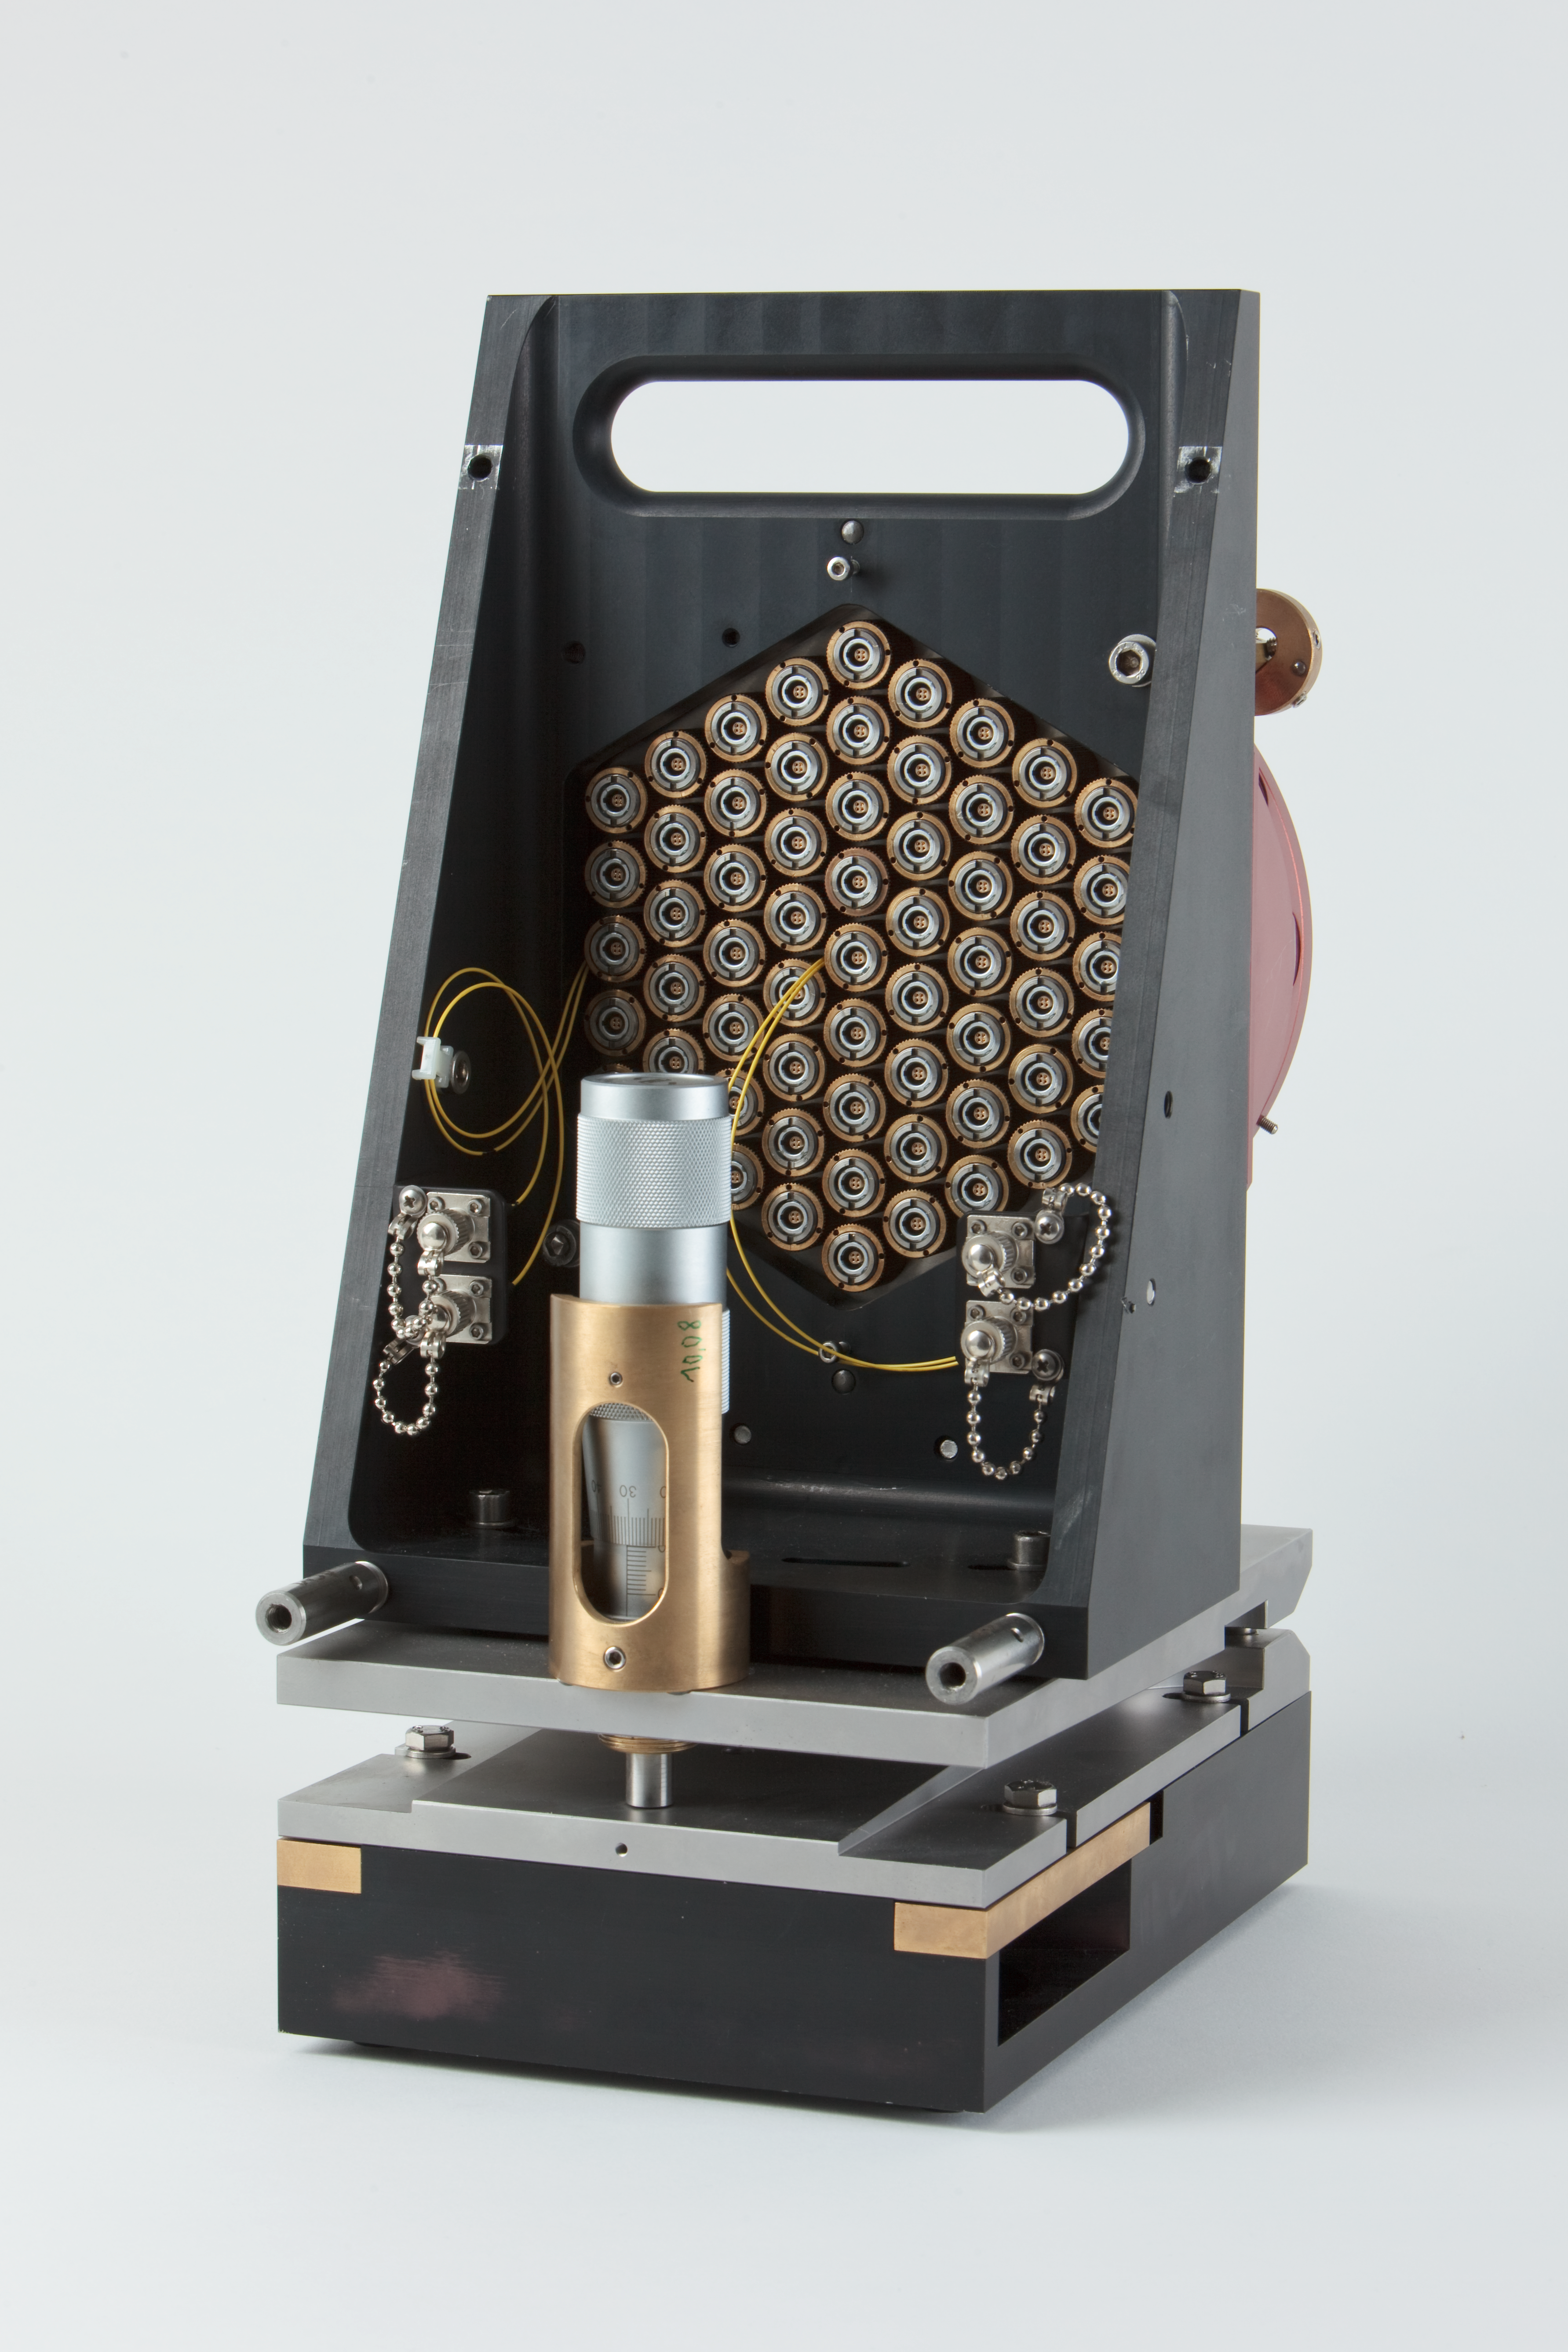

ELT scaled segmented mirror

Image showing a scale model of the Extremely Large Telescope (ELT) segmented mirror. The ELT will be the largest optical/infrared telescope in the world — the world's biggest eye on the sky.

Credit: ESO